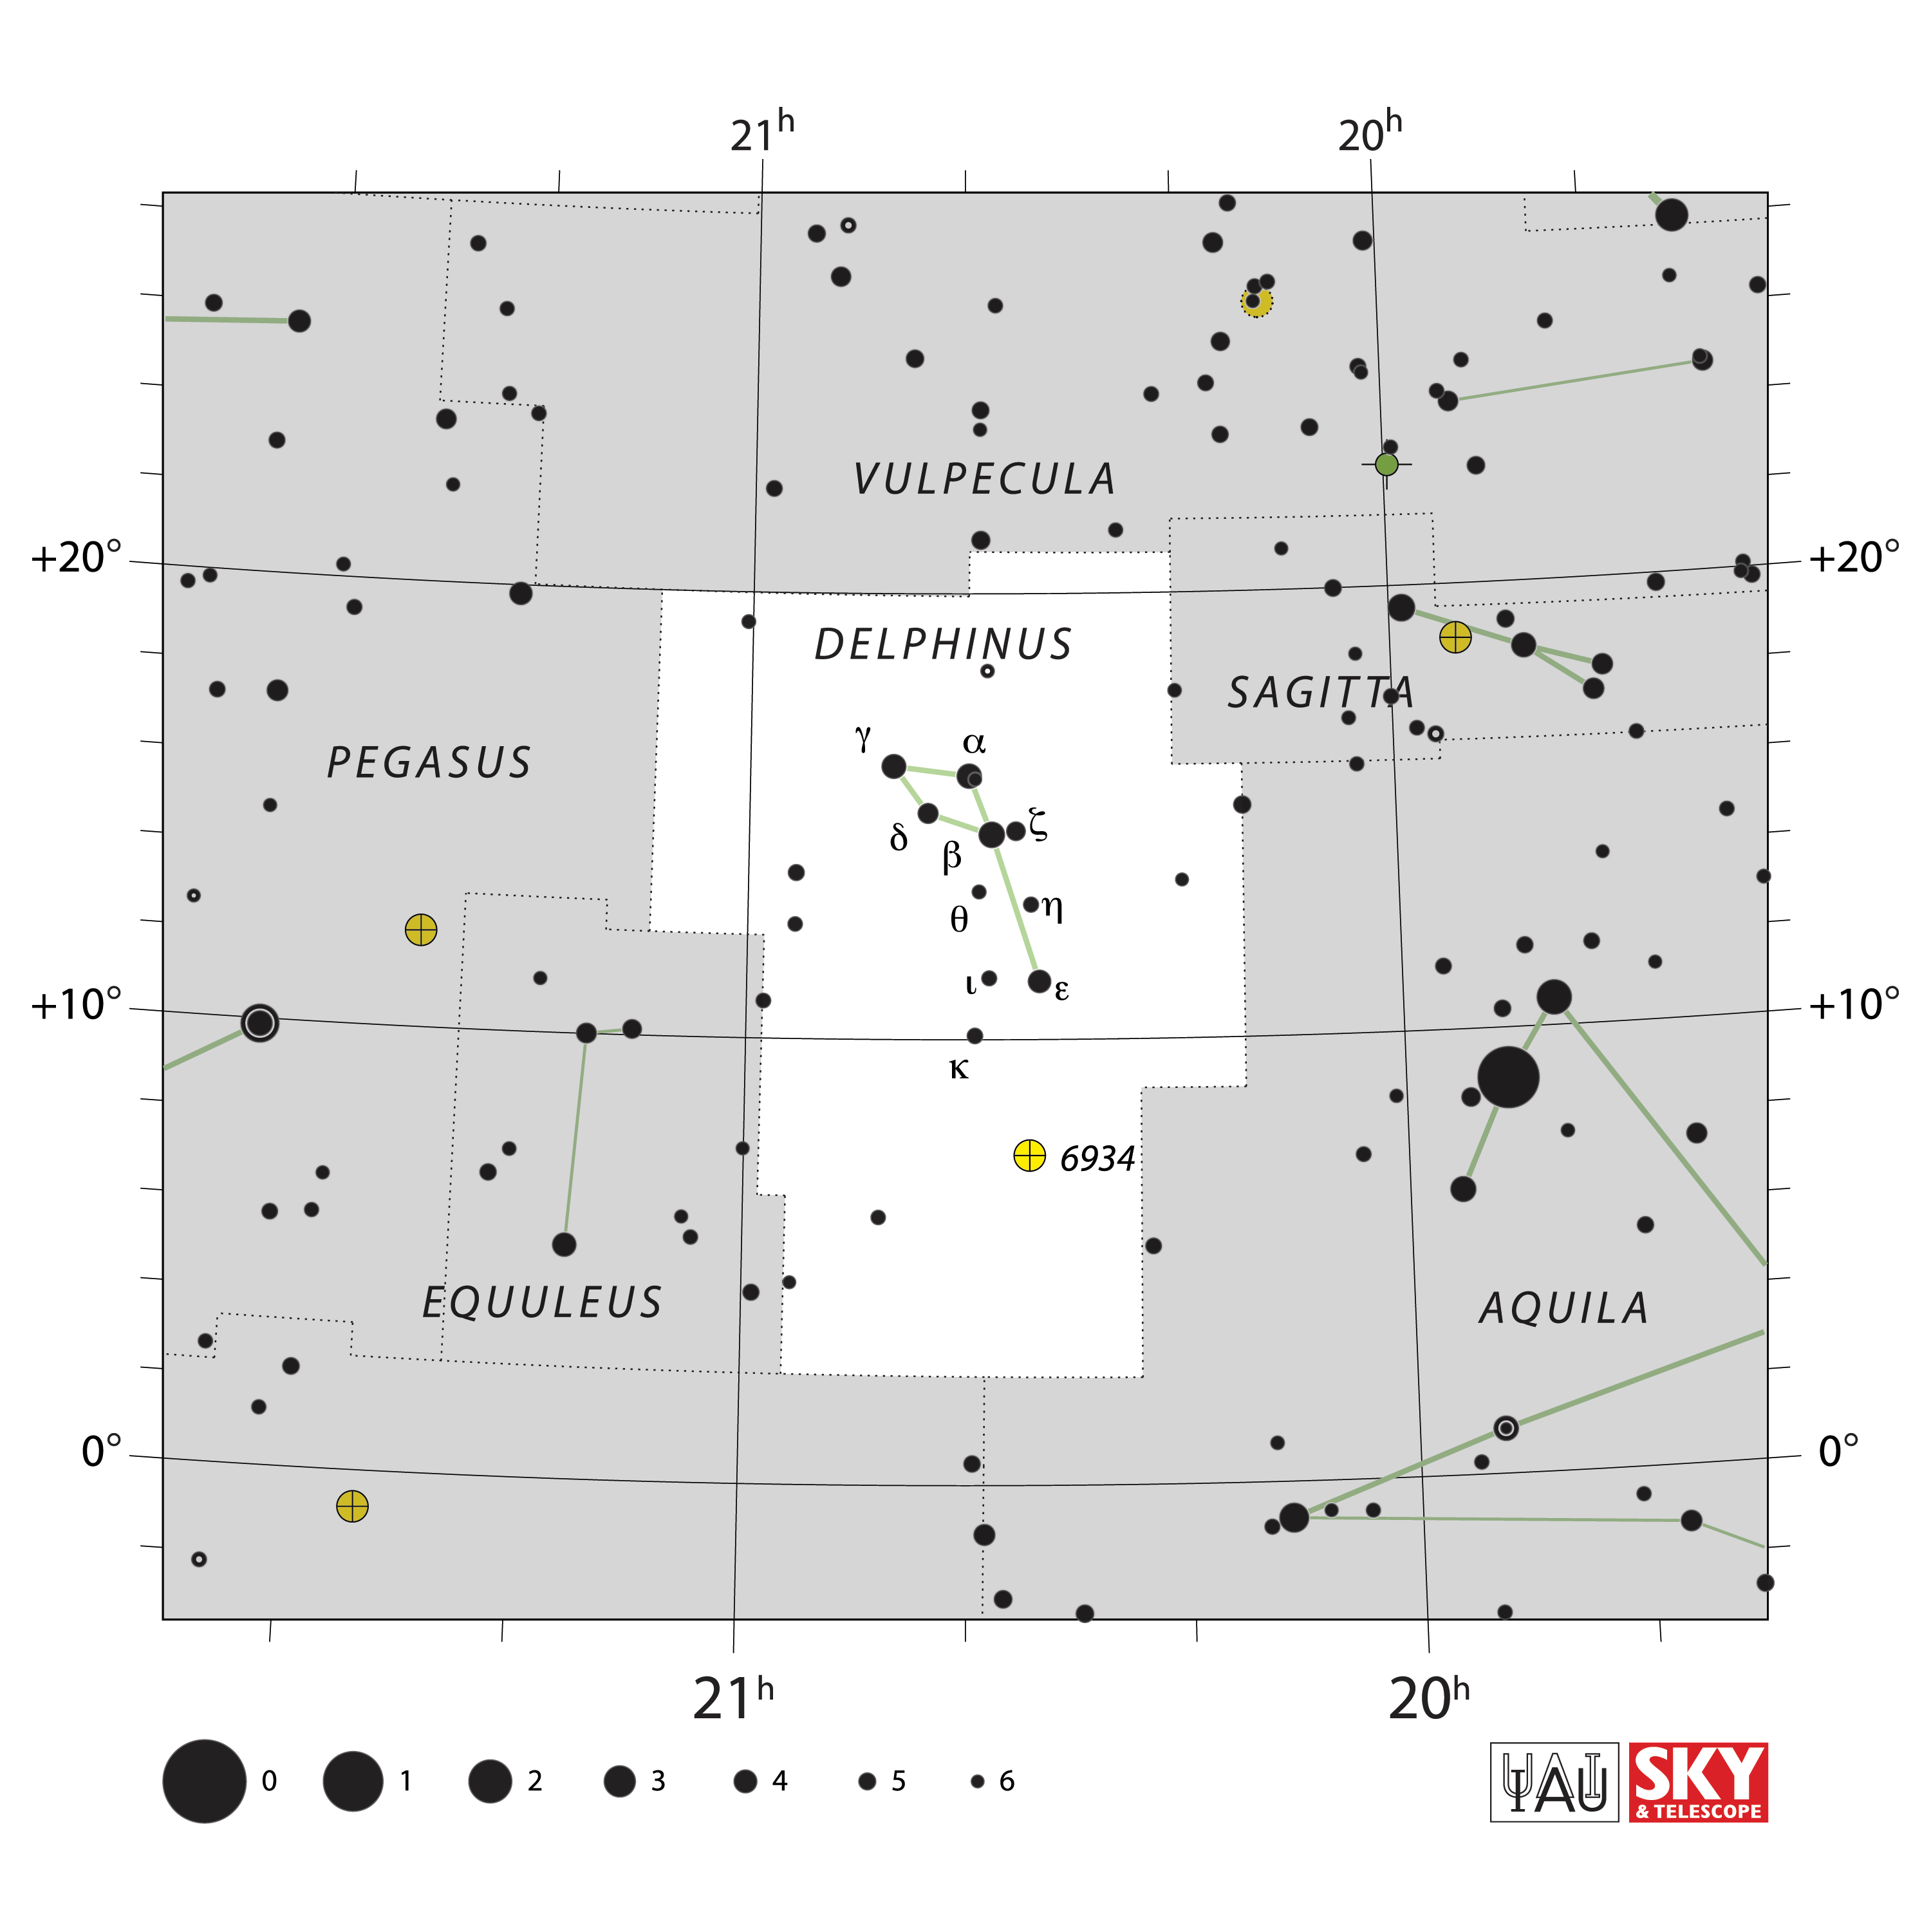

Delphinus

Credit: IAU and Sky & Telescope